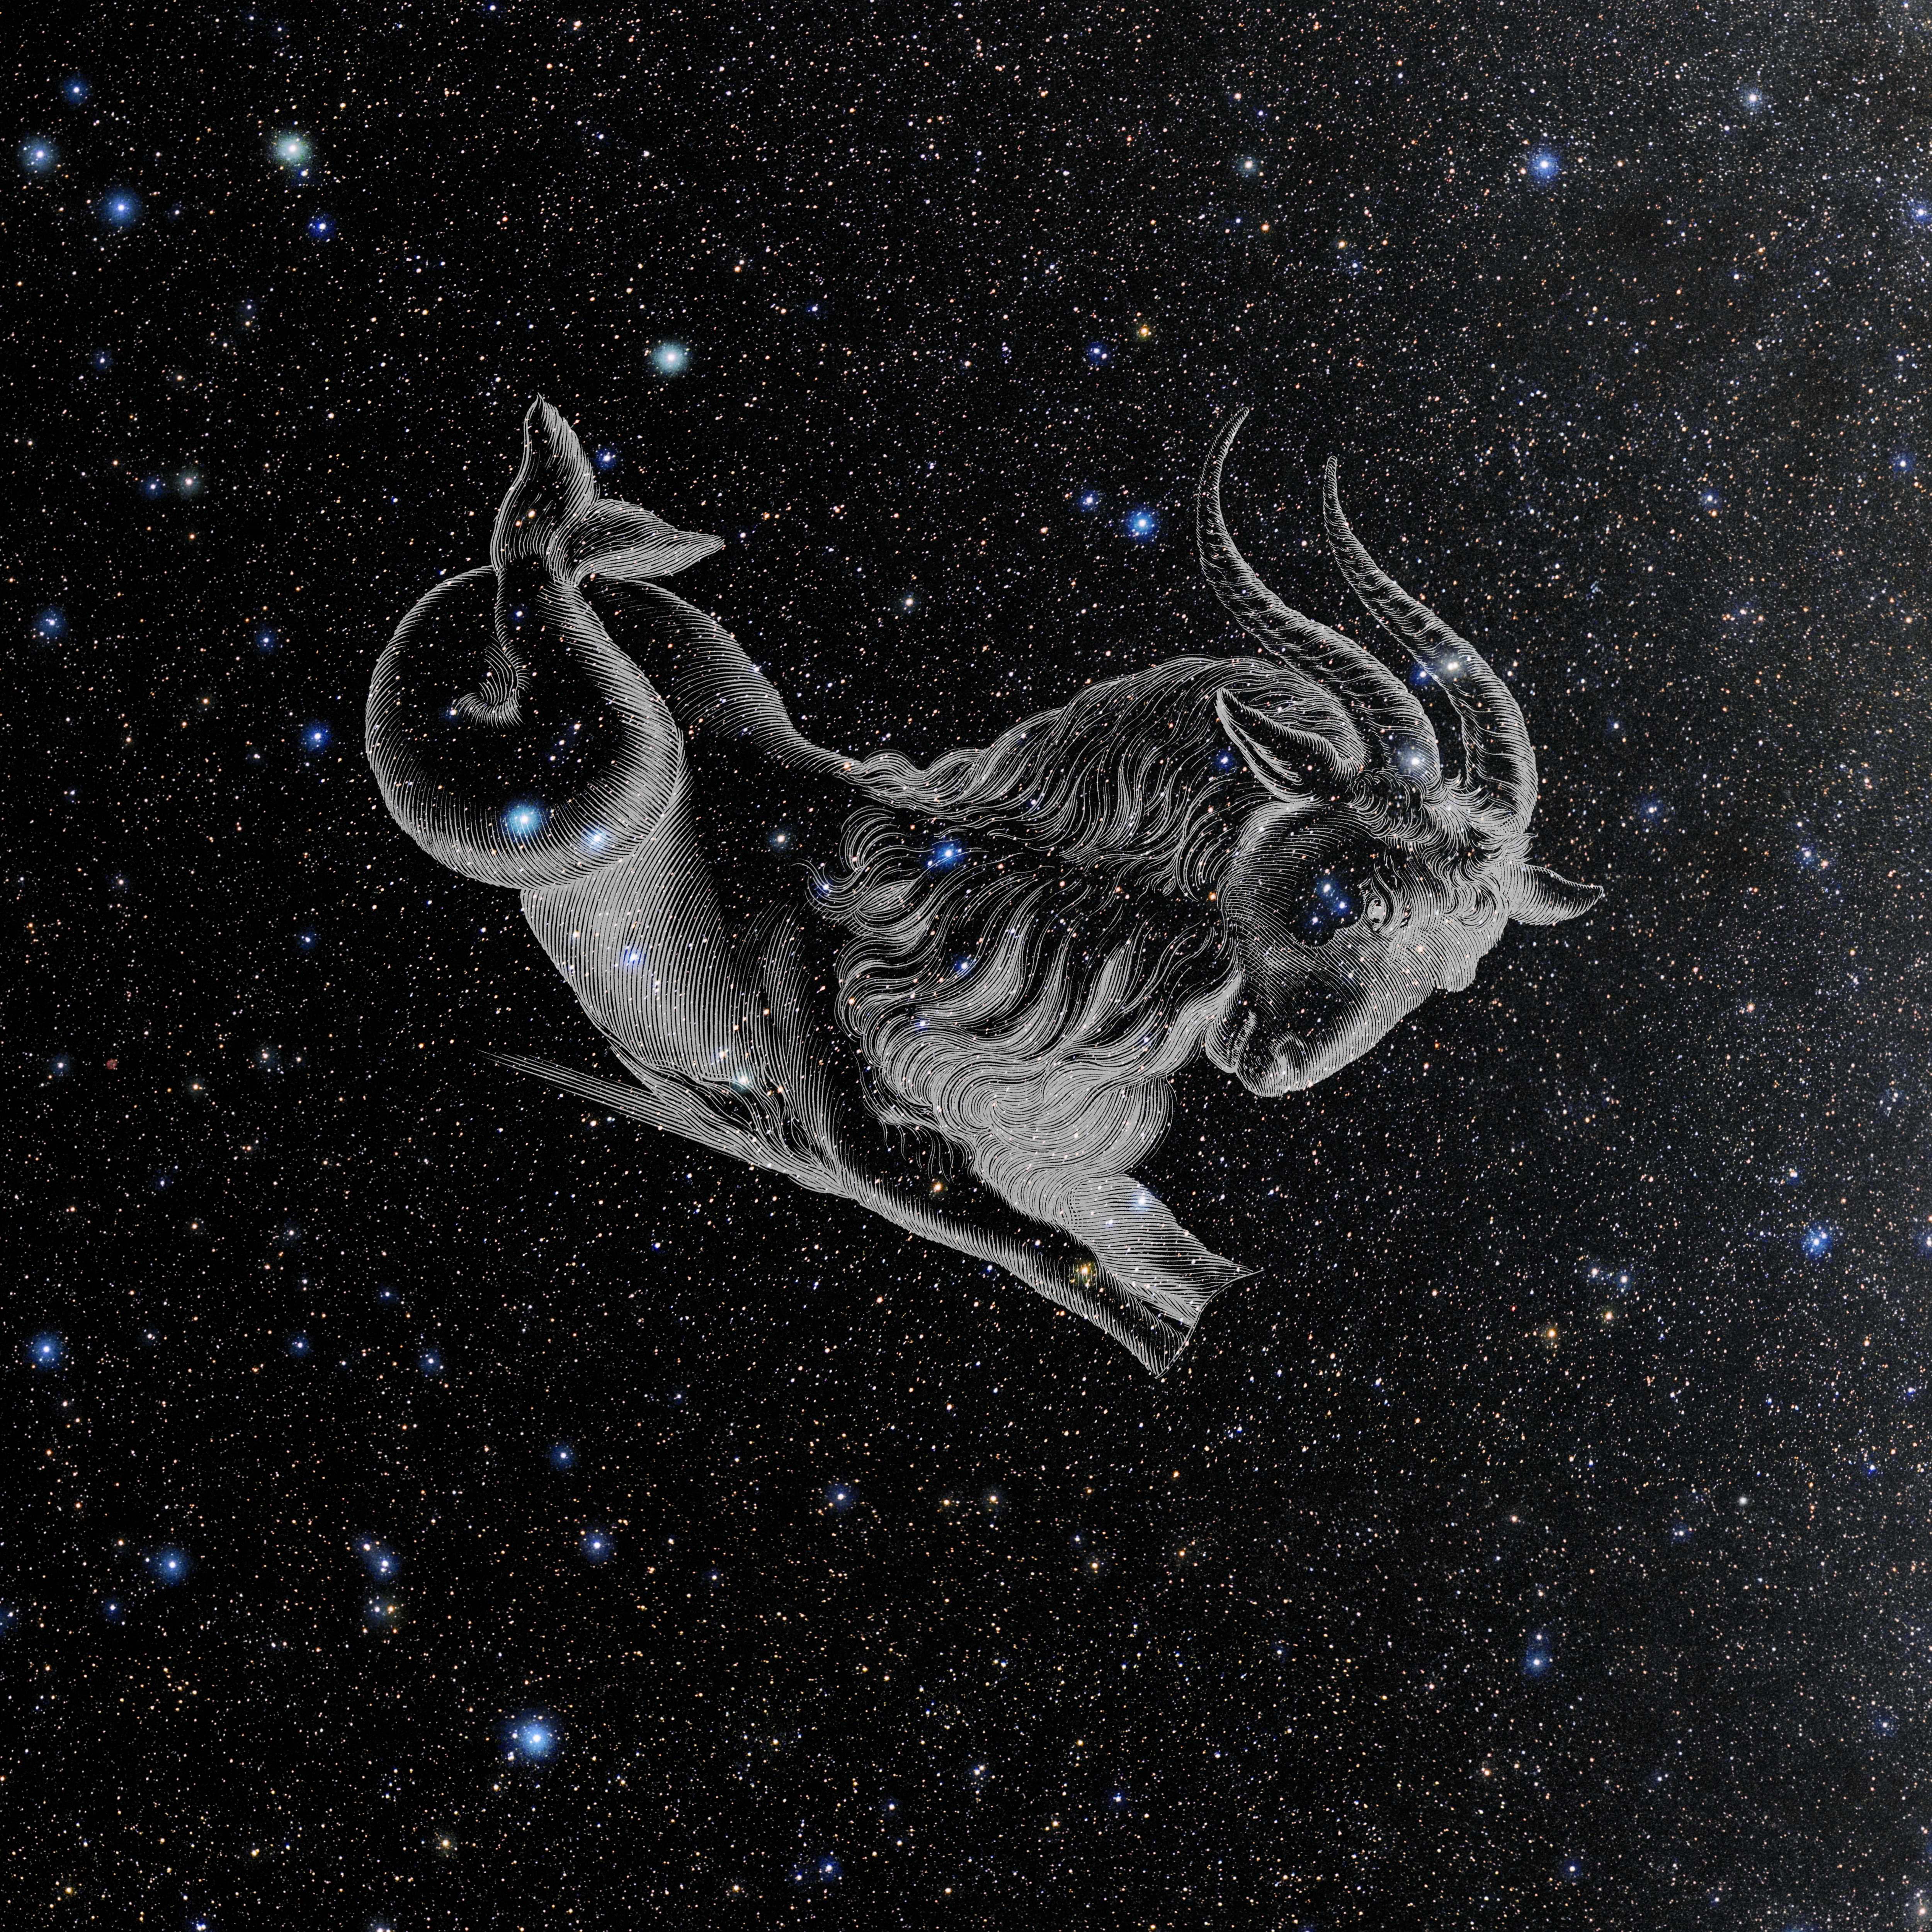

Capricornus with Hevelius Drawing

Photo of the constellation Capricornus from NOIRLab's 88 Constellations project showing Johannes Hevelius drawing of the constellation in Uranographia, his celestial catalogue in 1690.
Here is the version with the constellation 'stick figure' and here the unannotated version.

Credit: E. Slawik/NOIRLab/NSF/AURA/M. Zamani/J. Hevelius/NASA Universe of Learning/USNO/STScI